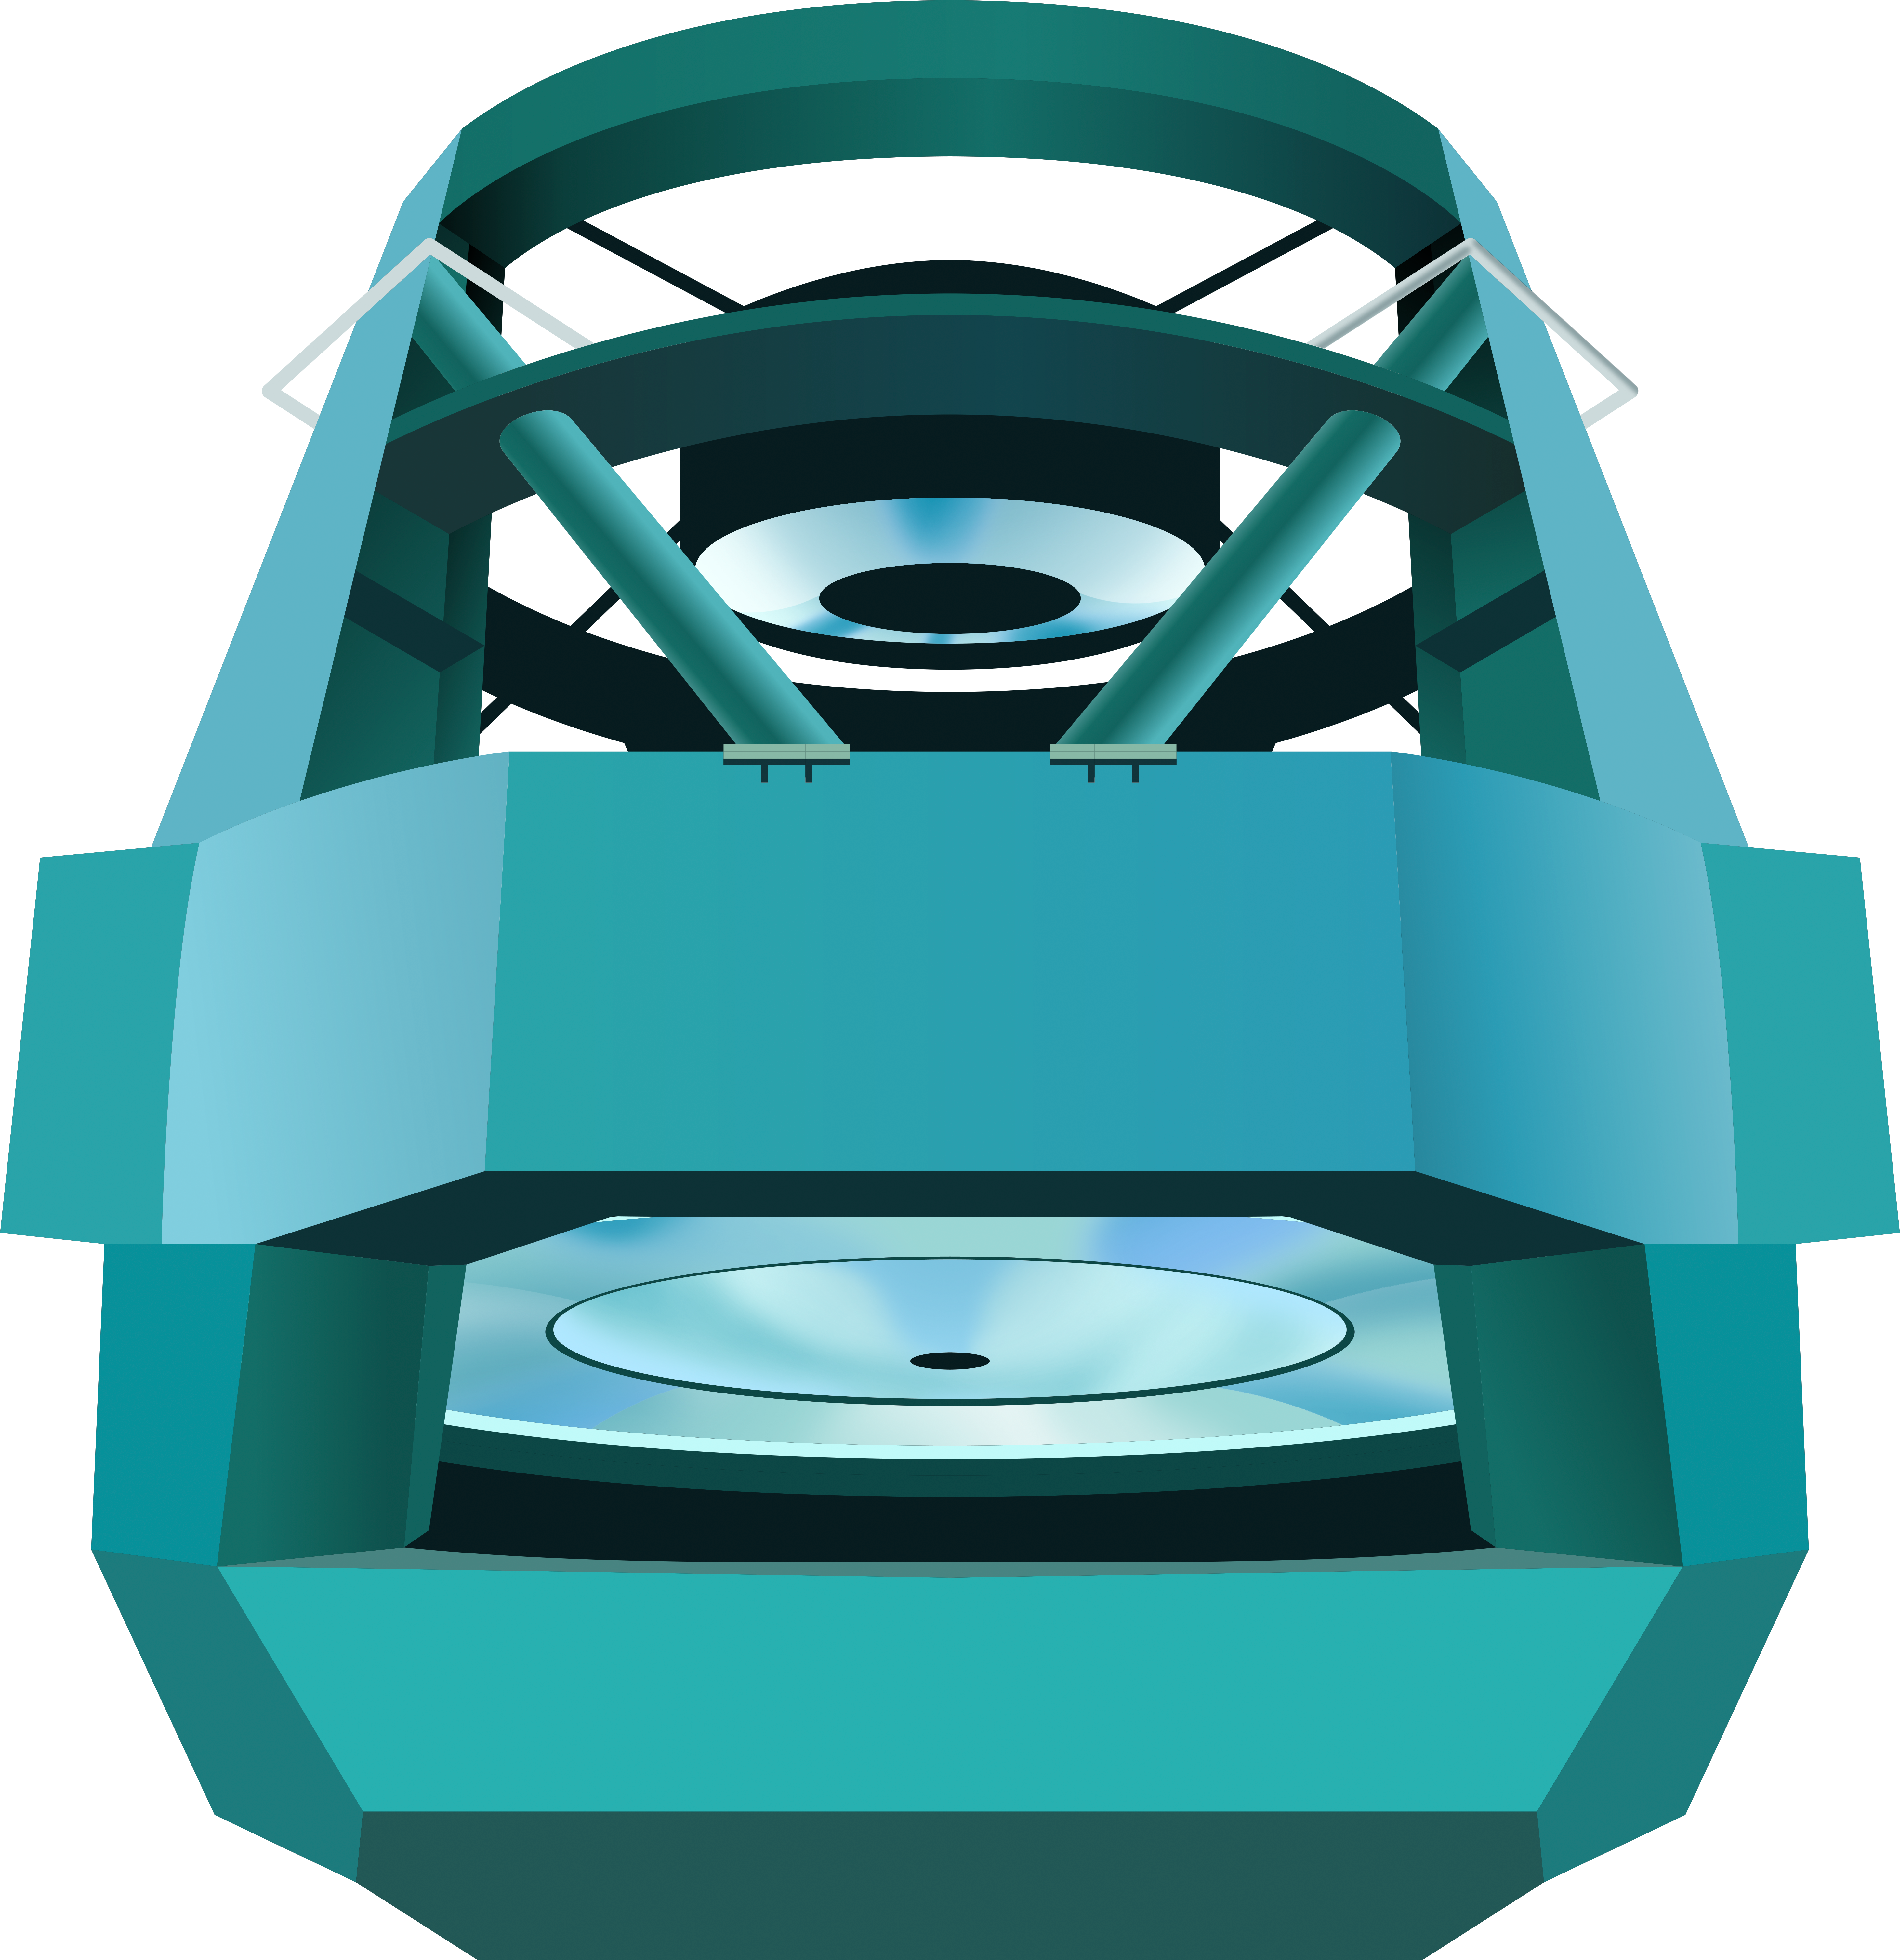

Illustration of Rubin's Simonyi Survey Telescopeent

Illustration of Rubin's Simonyi Survey Telescope.

Credit: RubinObs/NOIRLab/SLAC/NSF/DOE/AURA/J. Pinto